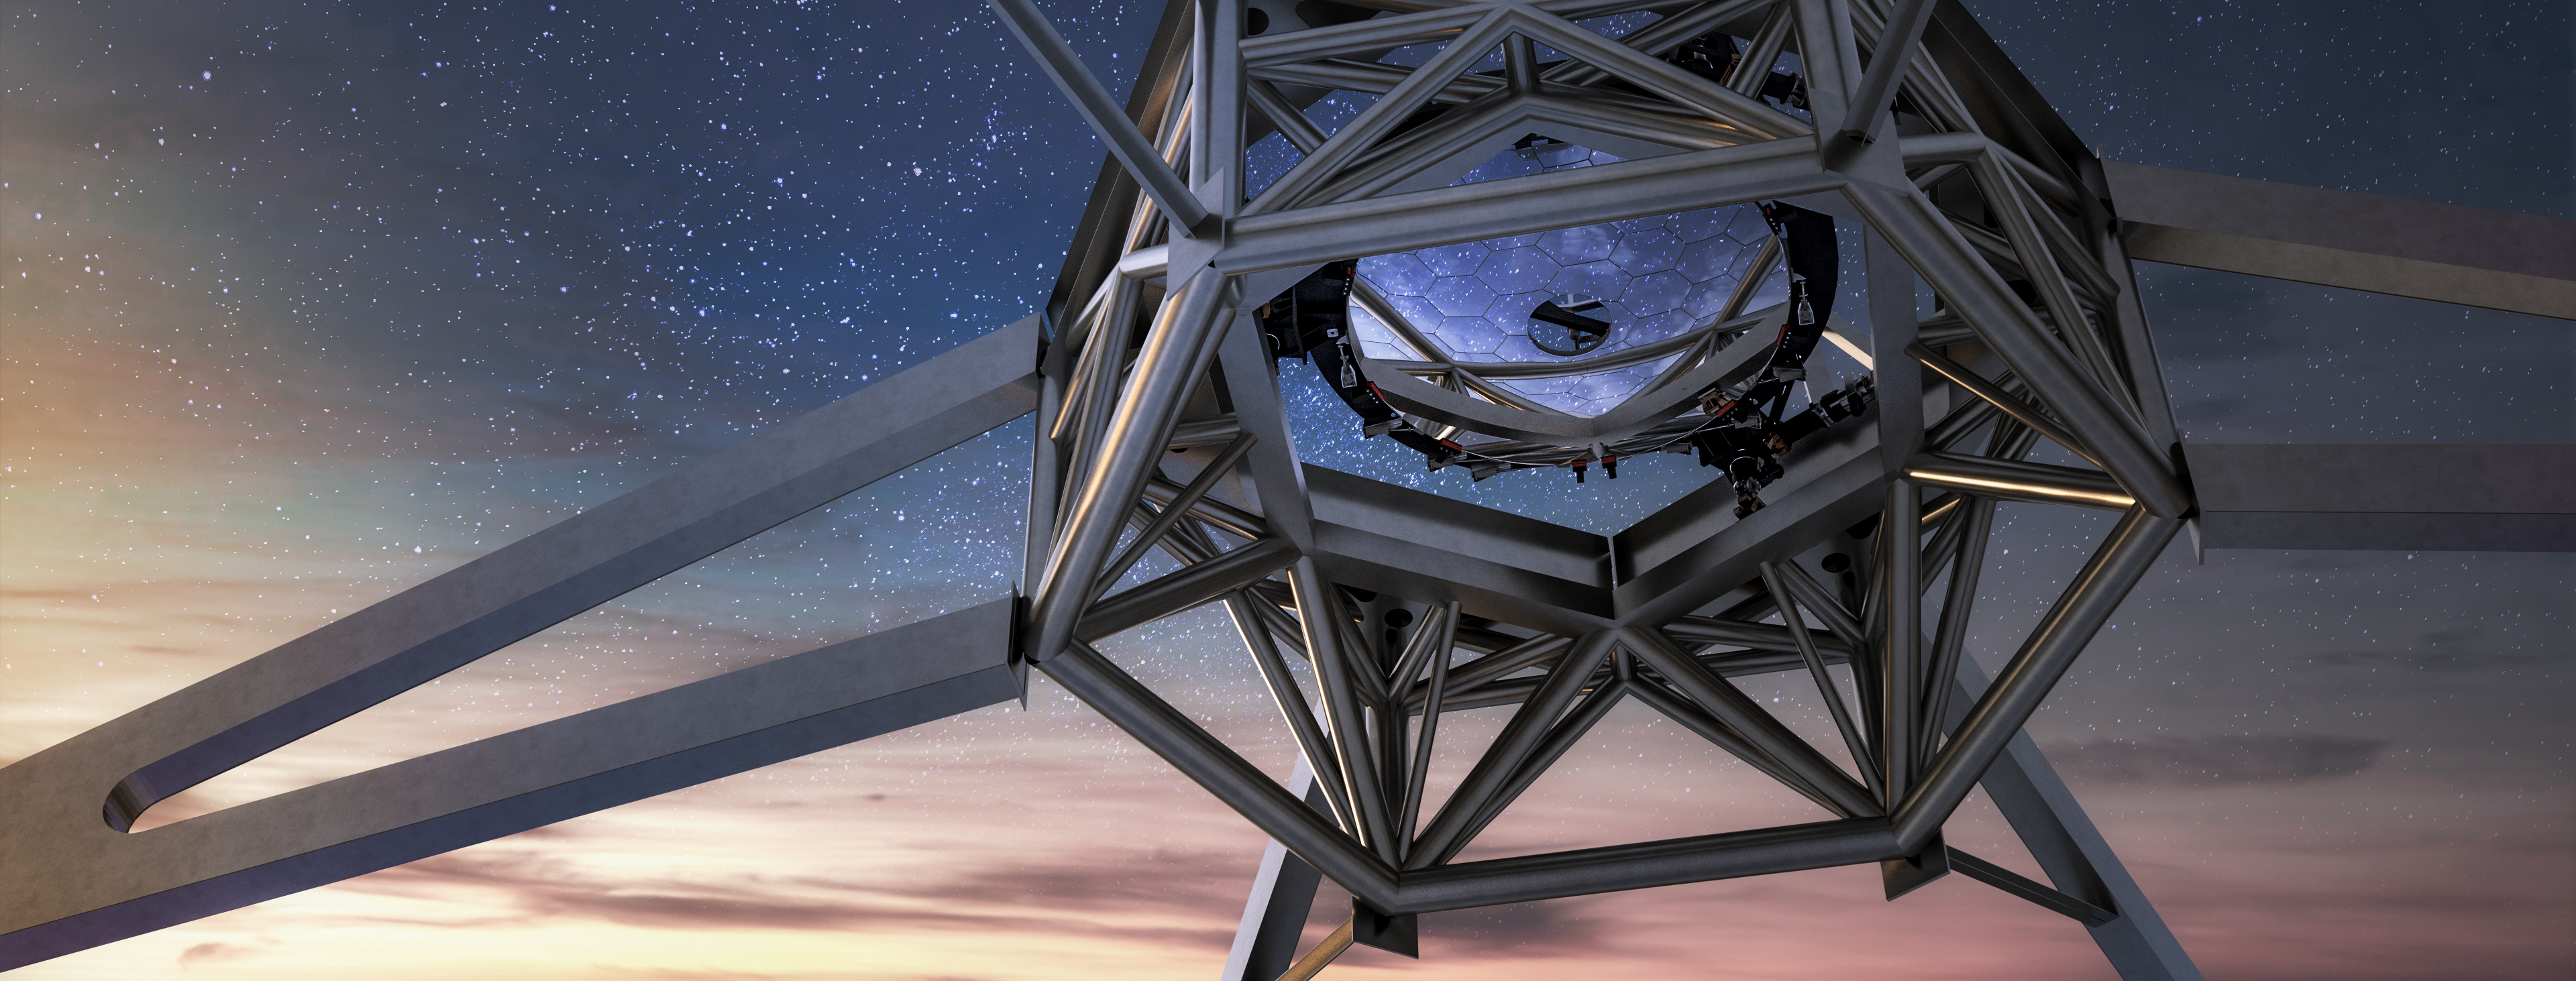

Rendering of the M2 mirror (a SENER project) in position in the ELT telescope

This image shows an artist's impression of the M2 mirror (a SENER project) that will be used on ESO's Extremely Large Telescope (ELT) in position. Designed and manufactured by SENER, the mirror will be 4.2 metres in diameter with a convex shape. The total weight for the M2 system will be less than 12 tonnes.

Credit: Sener